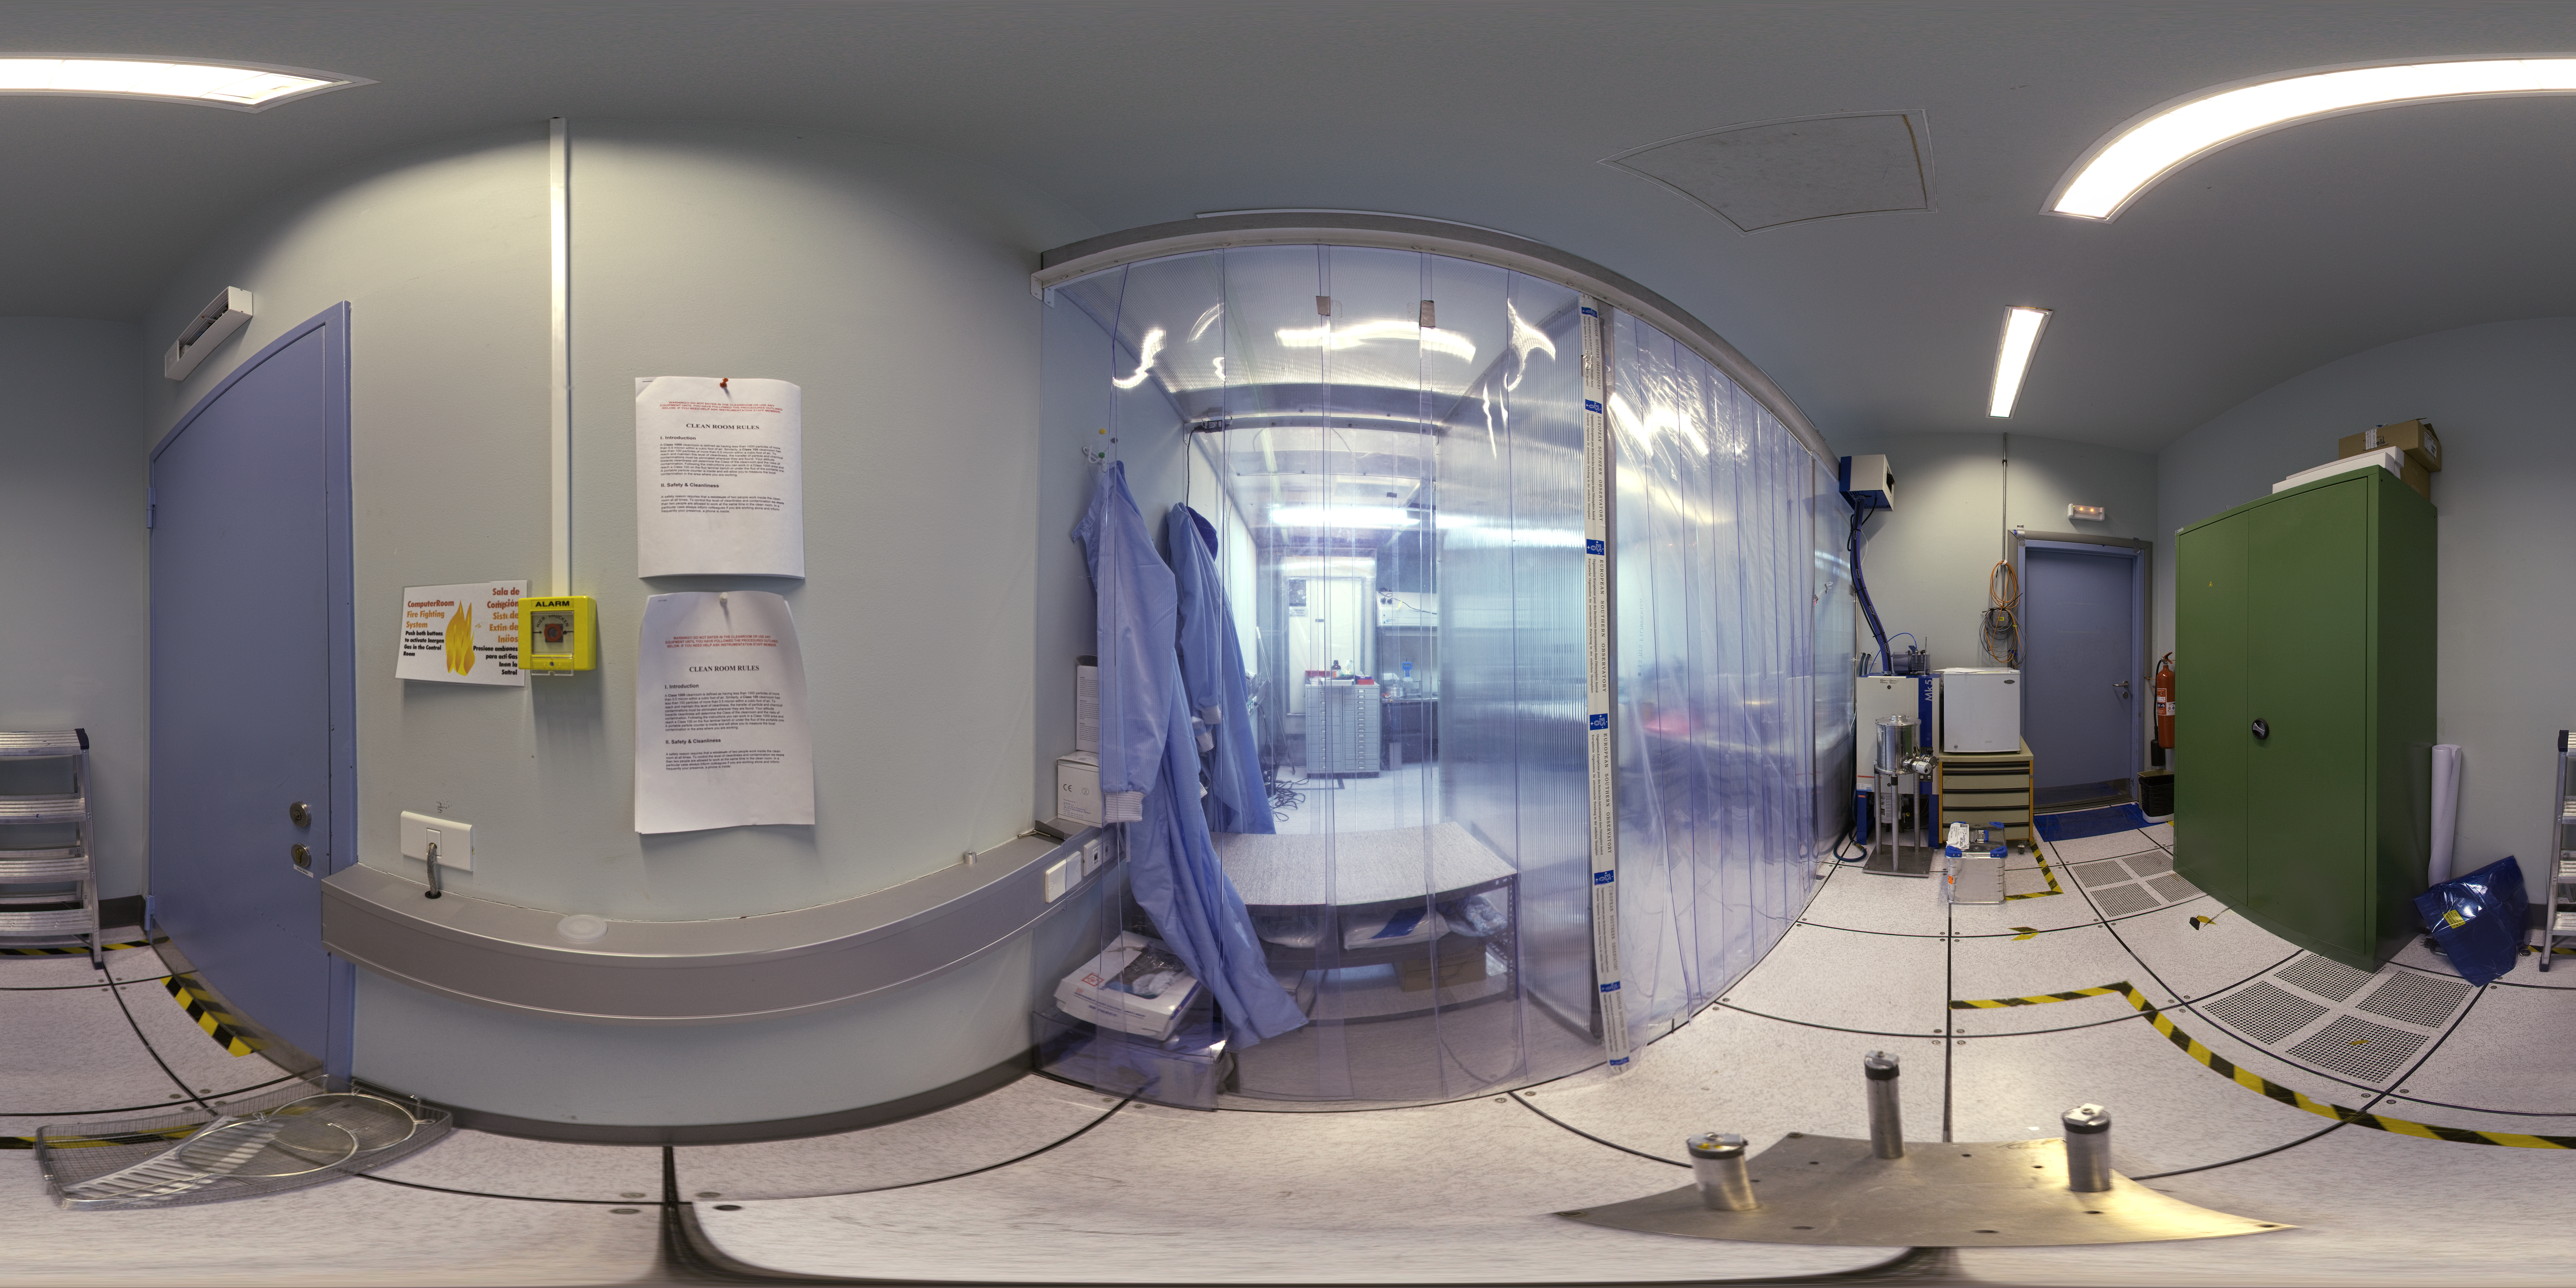

Detector clean room

Stitched 360 degree panorama of the detector clean room.

Credit: ESO